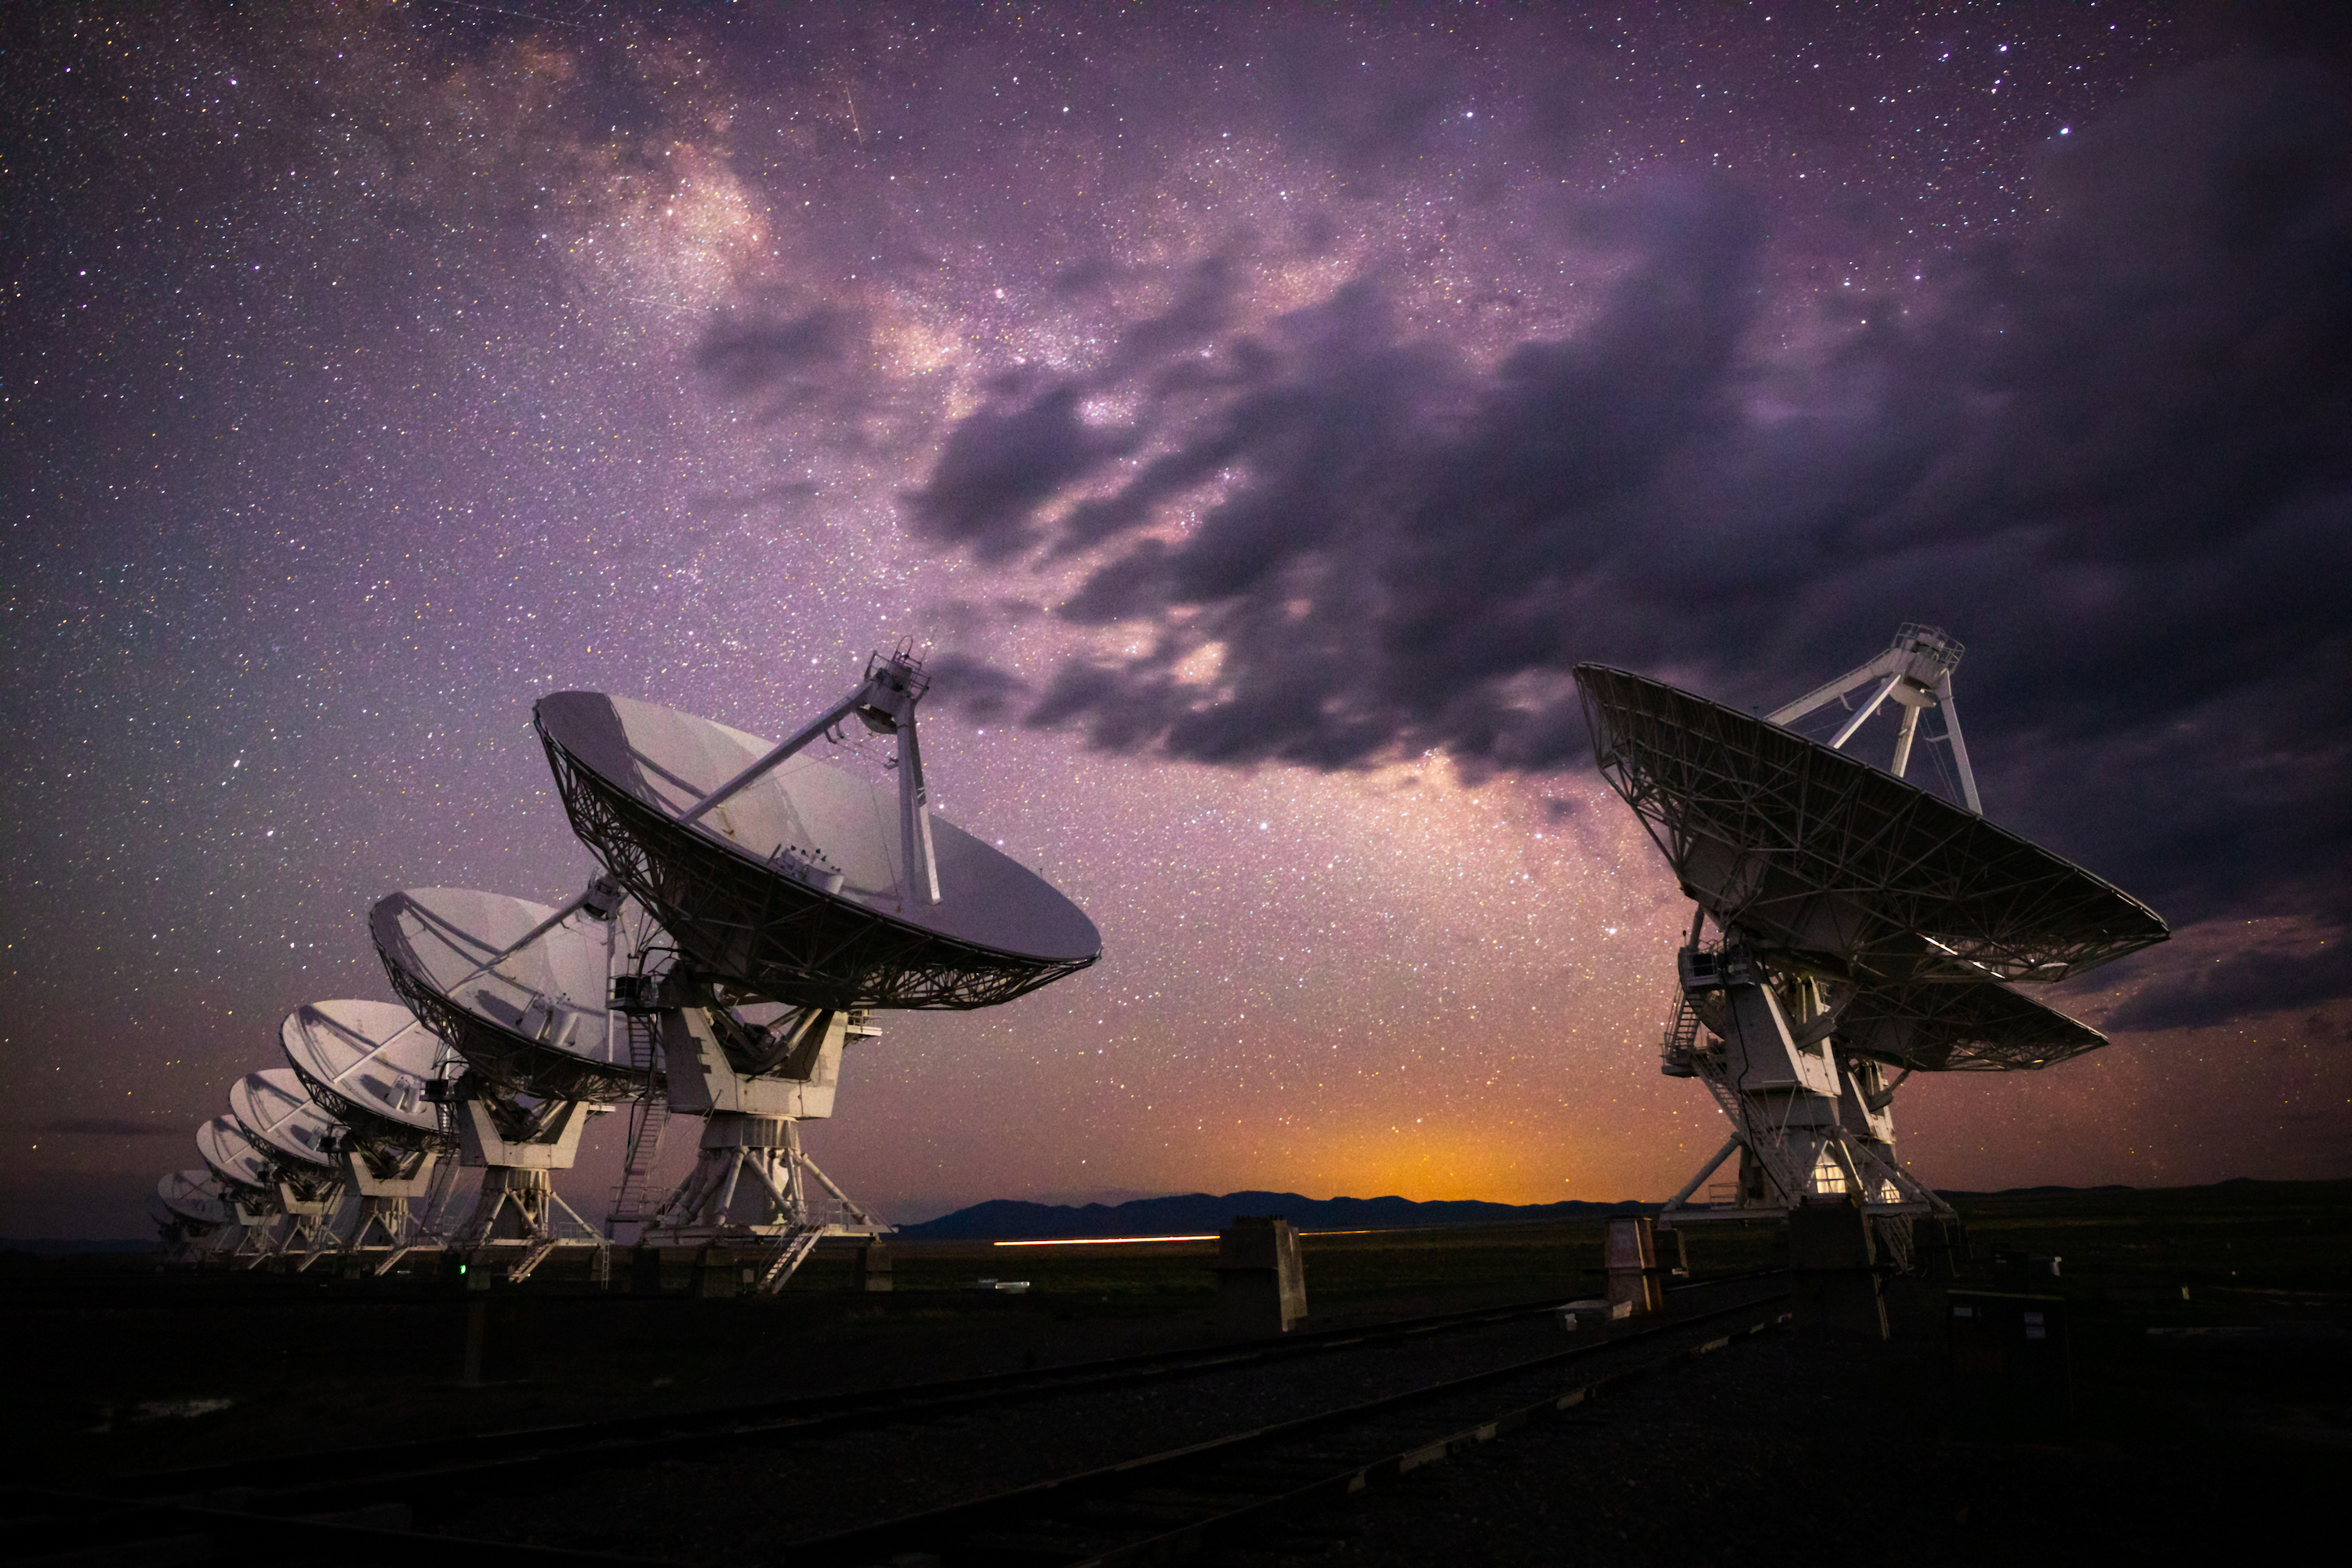

Dark Clouds over the VLA

Photo taken by Bettymaya Foott as part of an astrophotography project with the National Radio Astronomy Observatory and the Very Large Array (VLA).

Credit: NSF/NSF NRAO/AUI/B.Foott